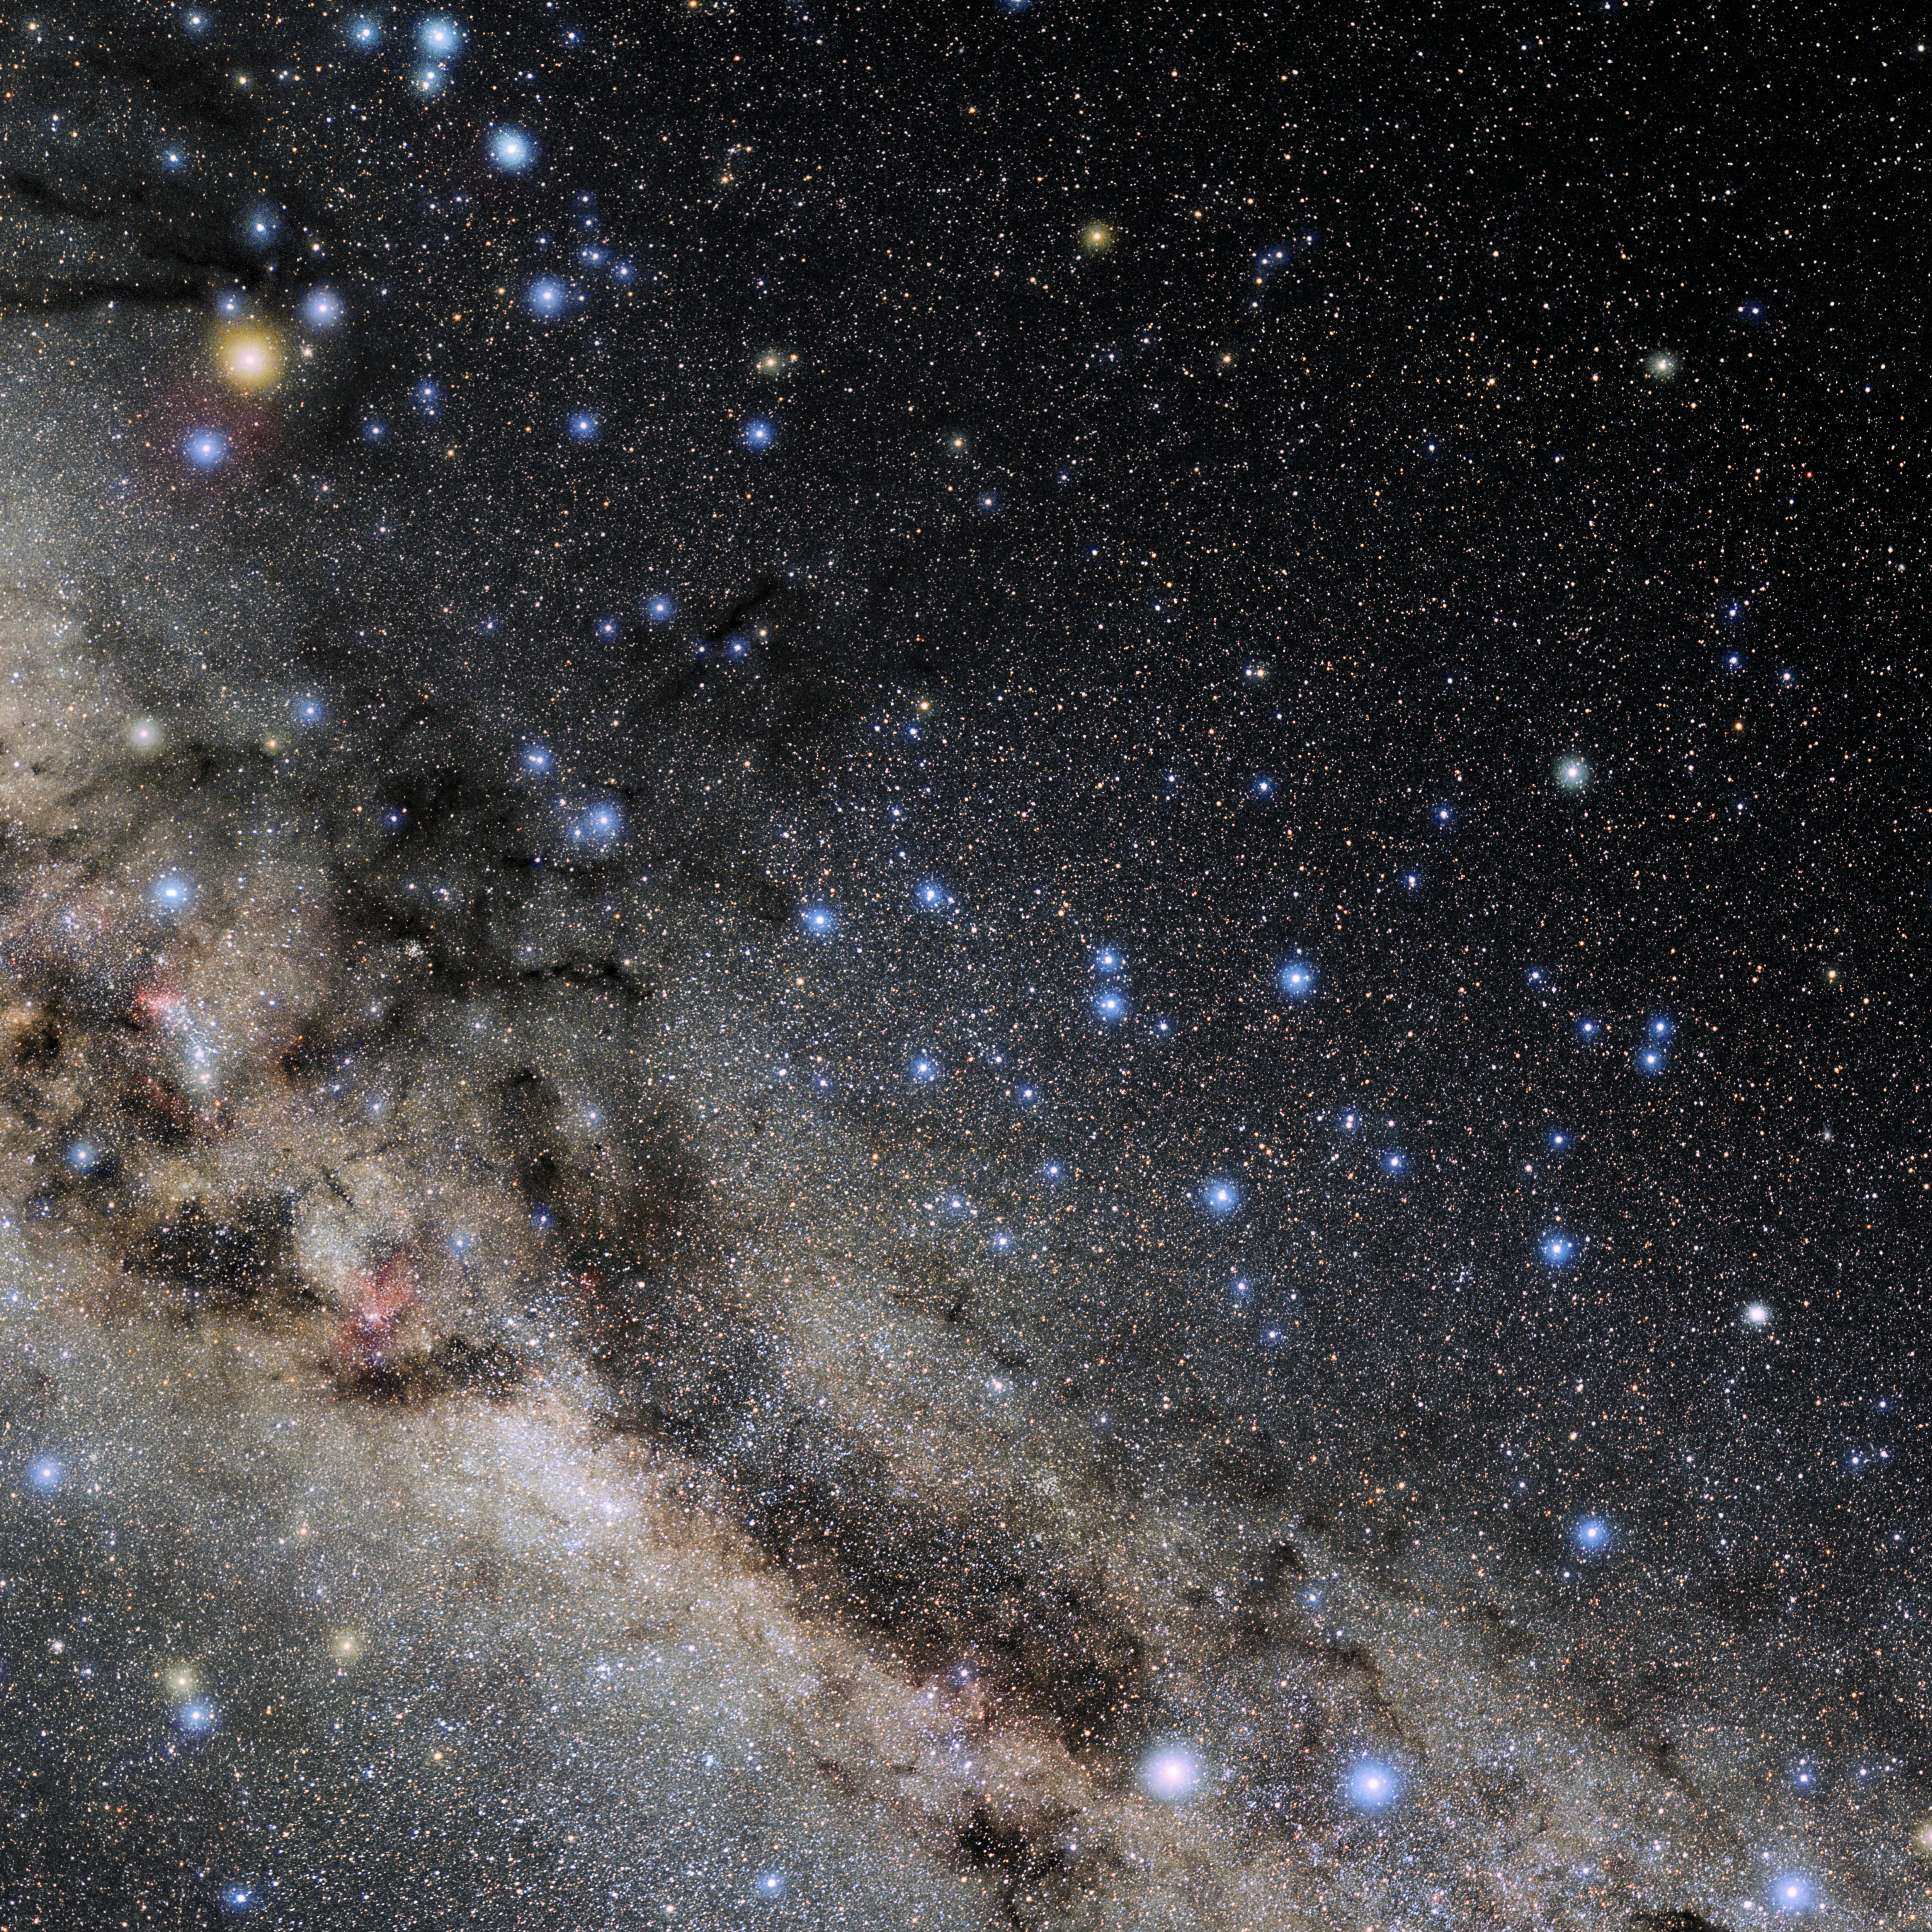

Lupus

Photo of the constellation Lupus produced by NOIRLab in collaboration with Eckhard Slawik, a German astrophotographer. Here is the annotated version.

Credit: E. Slawik/NOIRLab/NSF/AURA/M. Zamani